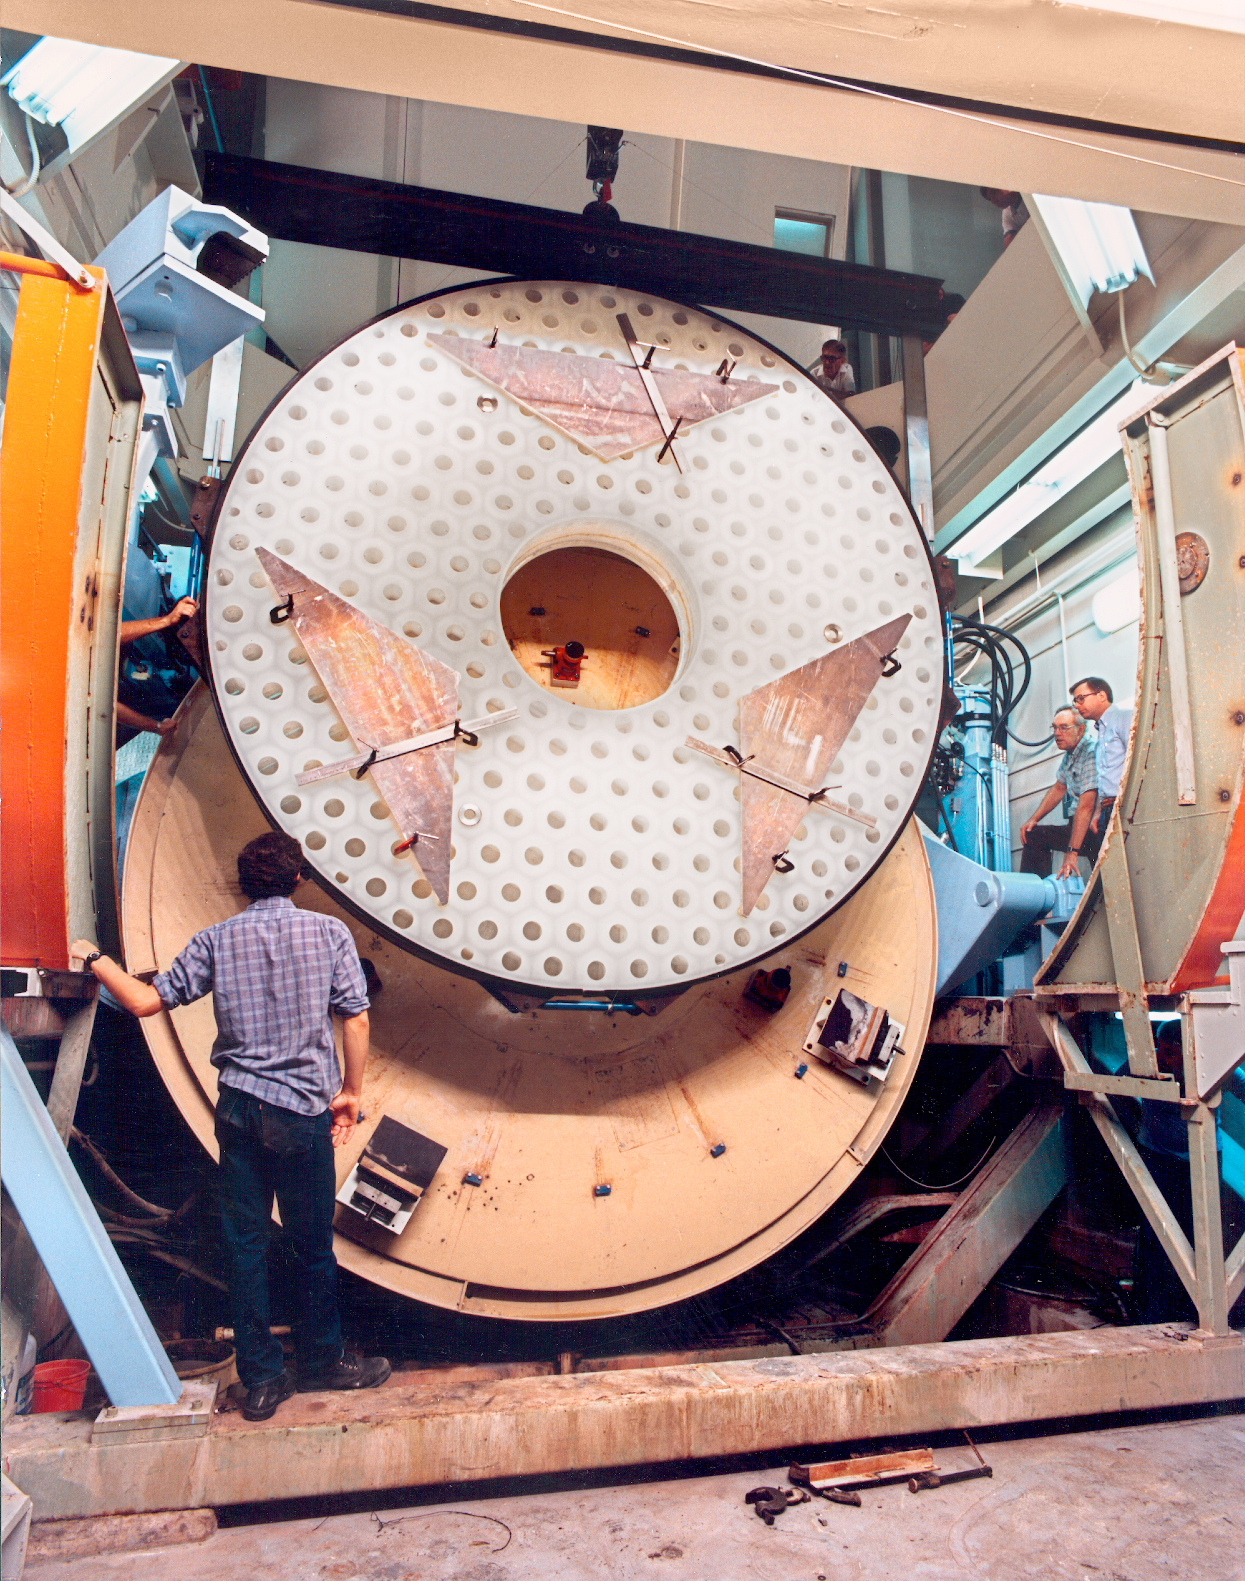

Showing the WIYN primary

The WIYN 3.5-meter primary mirror in the NOAO grinding and polishing facility (August 1989). Back to camera: summer student, Mike Roman. At right: John Richardson and Larry Stepp. Above: various onlookers.

Credit: NOIRLab/NSF/AURA